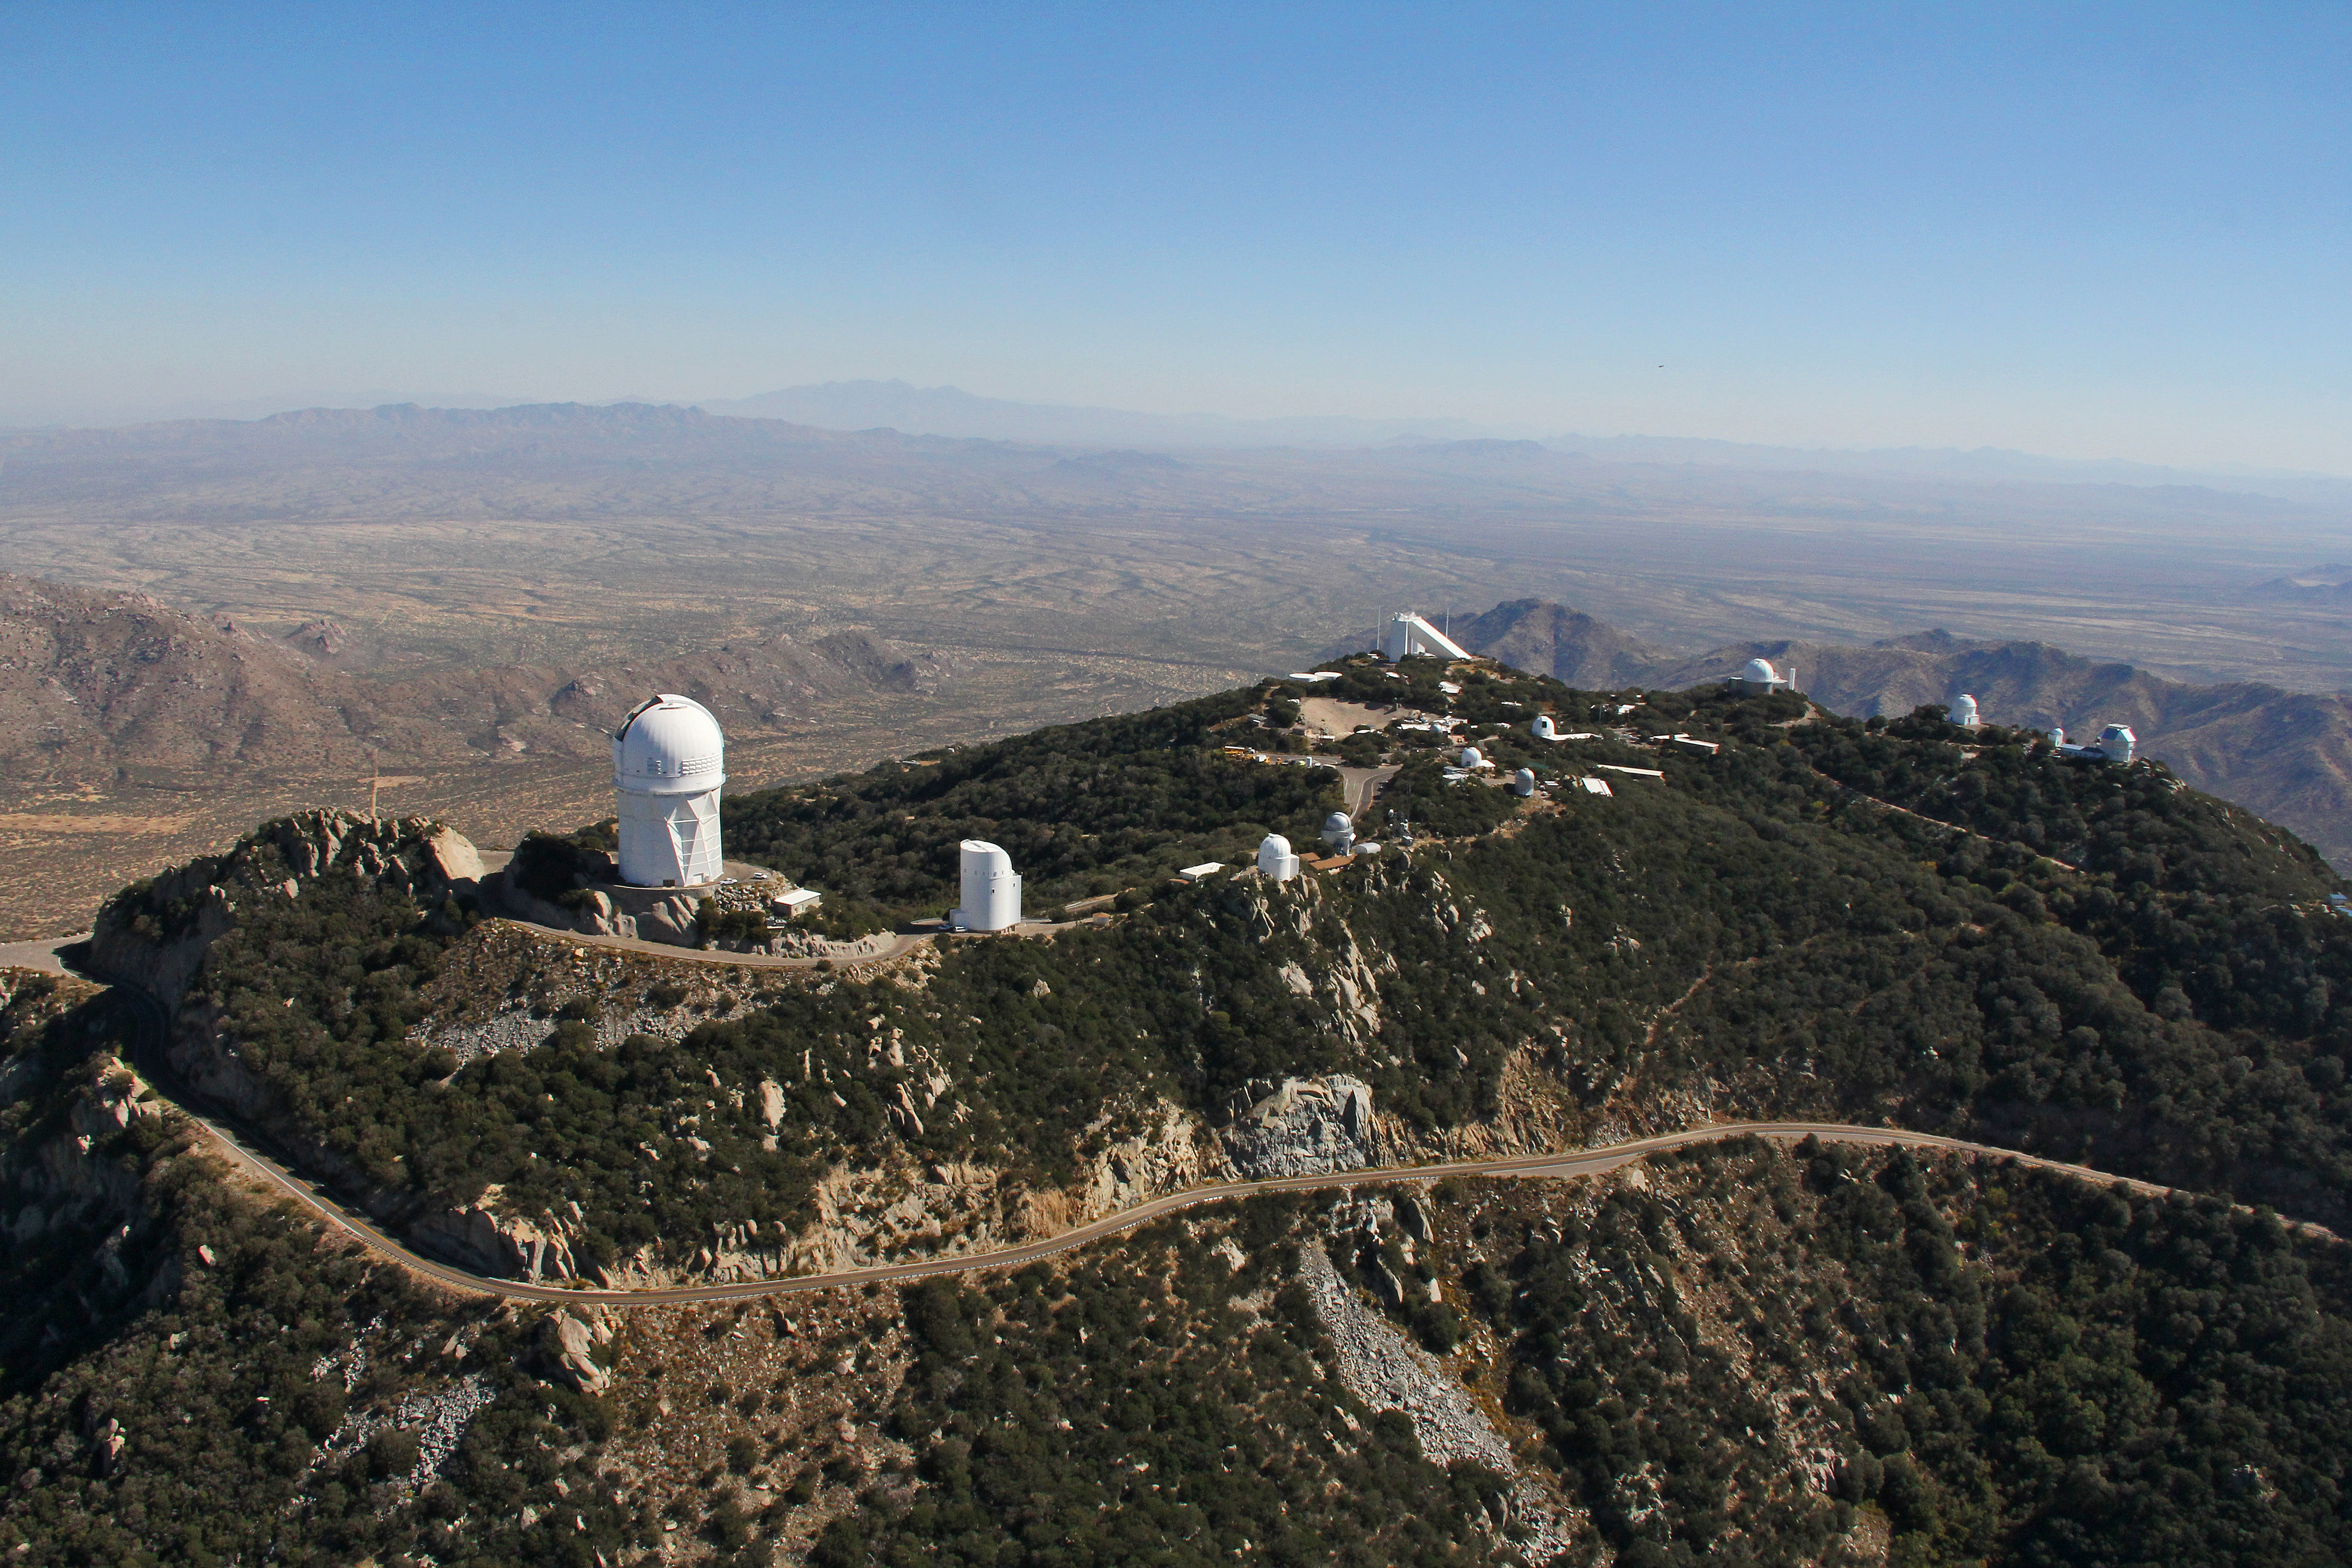

Aerial view of Kitt Peak National Observatory, 29 October 2012

Aerial view of Kitt Peak National Observatory, 29 October 2012.

Credit: P. Marenfeld/NOIRLab/NSF/AURA/ and E. Acosta/Vera C. Rubin Observatory/ NOIRLab/ NSF/ AURA